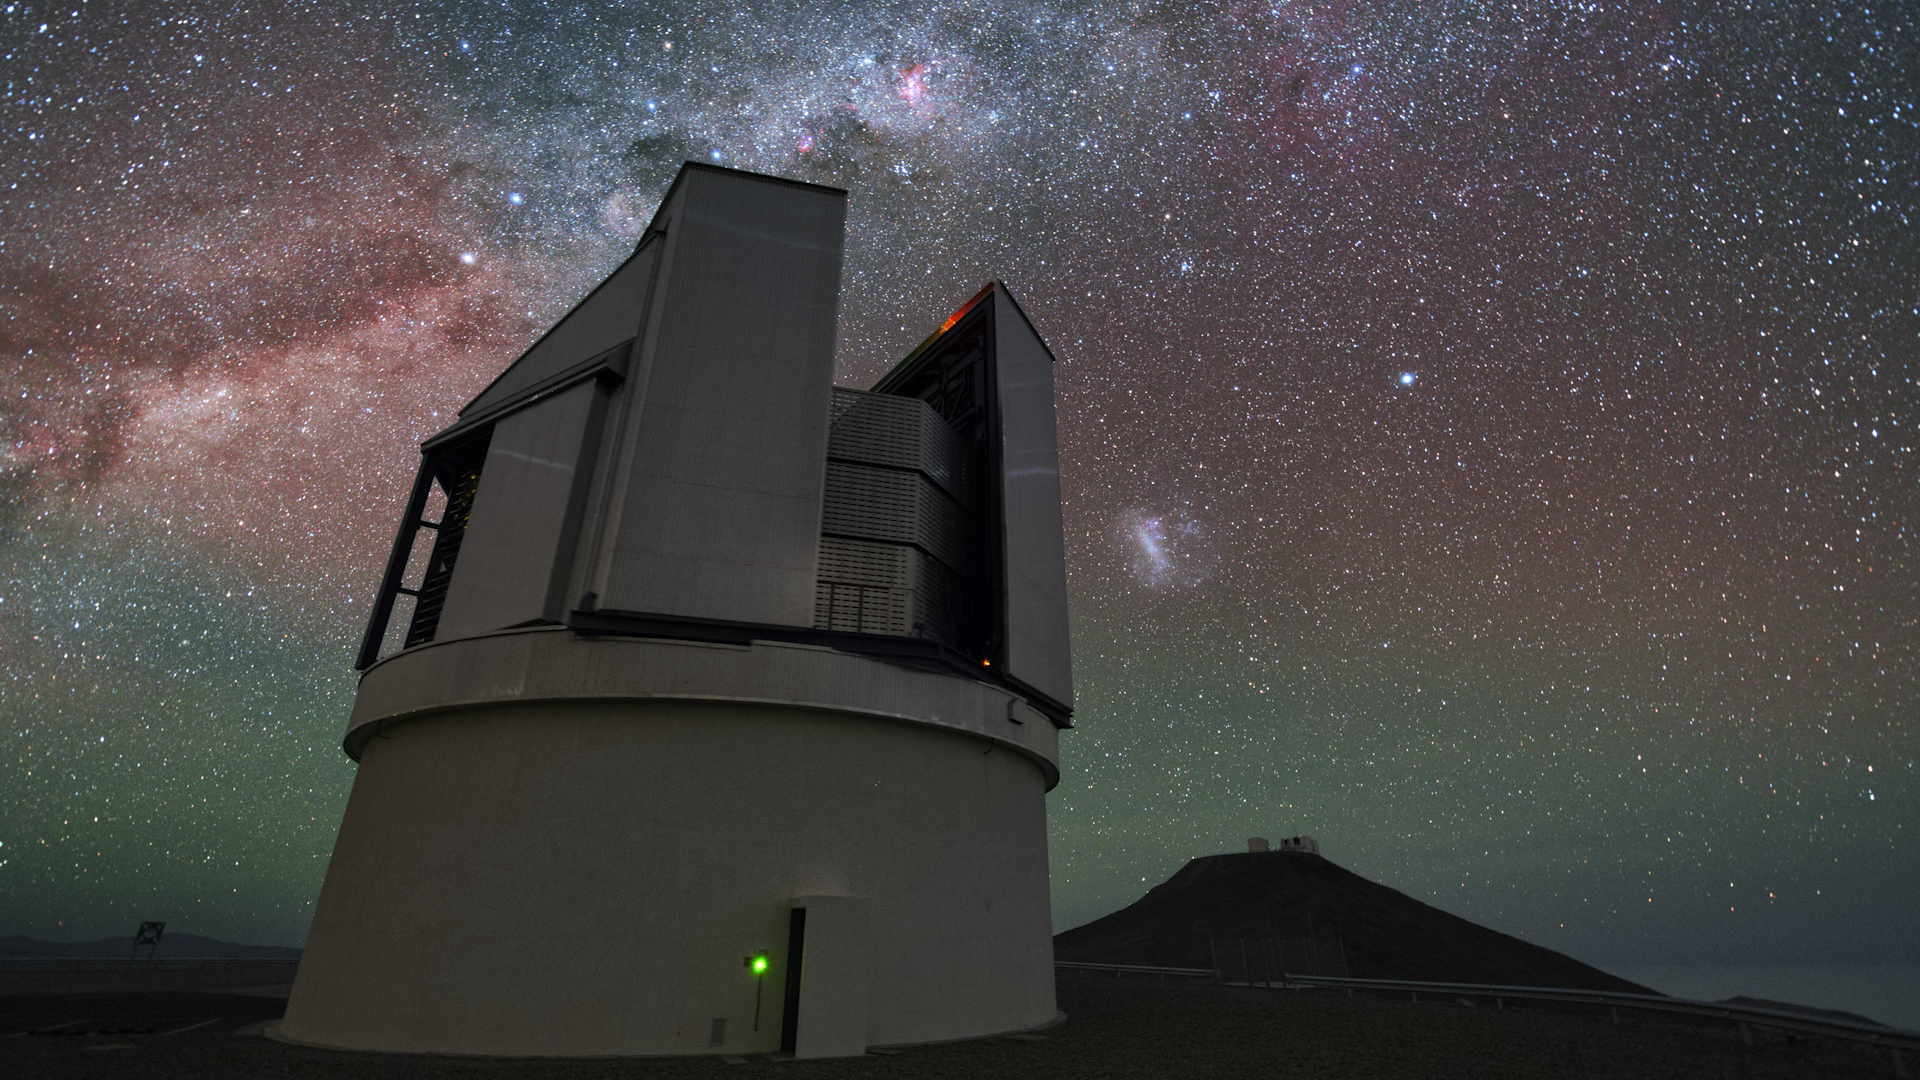

Screenshot of ESOcast 74

Screenshot of ESOcast 74: Mapping the Southern Skies.

You can subscribe to the ESOcasts in iTunes, receive future episodes on YouTube or follow us on Vimeo.
Many other ESOcast episodes are also available.
Find out how to view and contribute subtitles for the ESOcast in multiple languages, or translate this video on dotSUB.

Credit: ESO/Y. Beletsky (LCO)